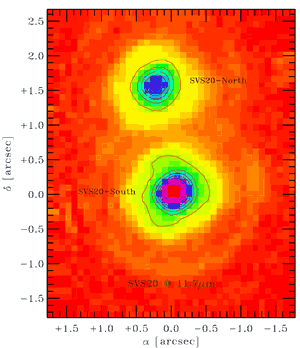

T-ReCS image at 11.7 microns of the protostar binary SVS20 in the Serpens Cloud core

T-ReCS image at 11.7 microns of the protostar binary SVS20 in the Serpens Cloud core about 250 parsecs away. The two stars are about 1.5 arcseconds apart but are well separated.

Credit: International Gemini Observatory/NOIRLab/NSF/AURA/Gemini South/T-ReCS.